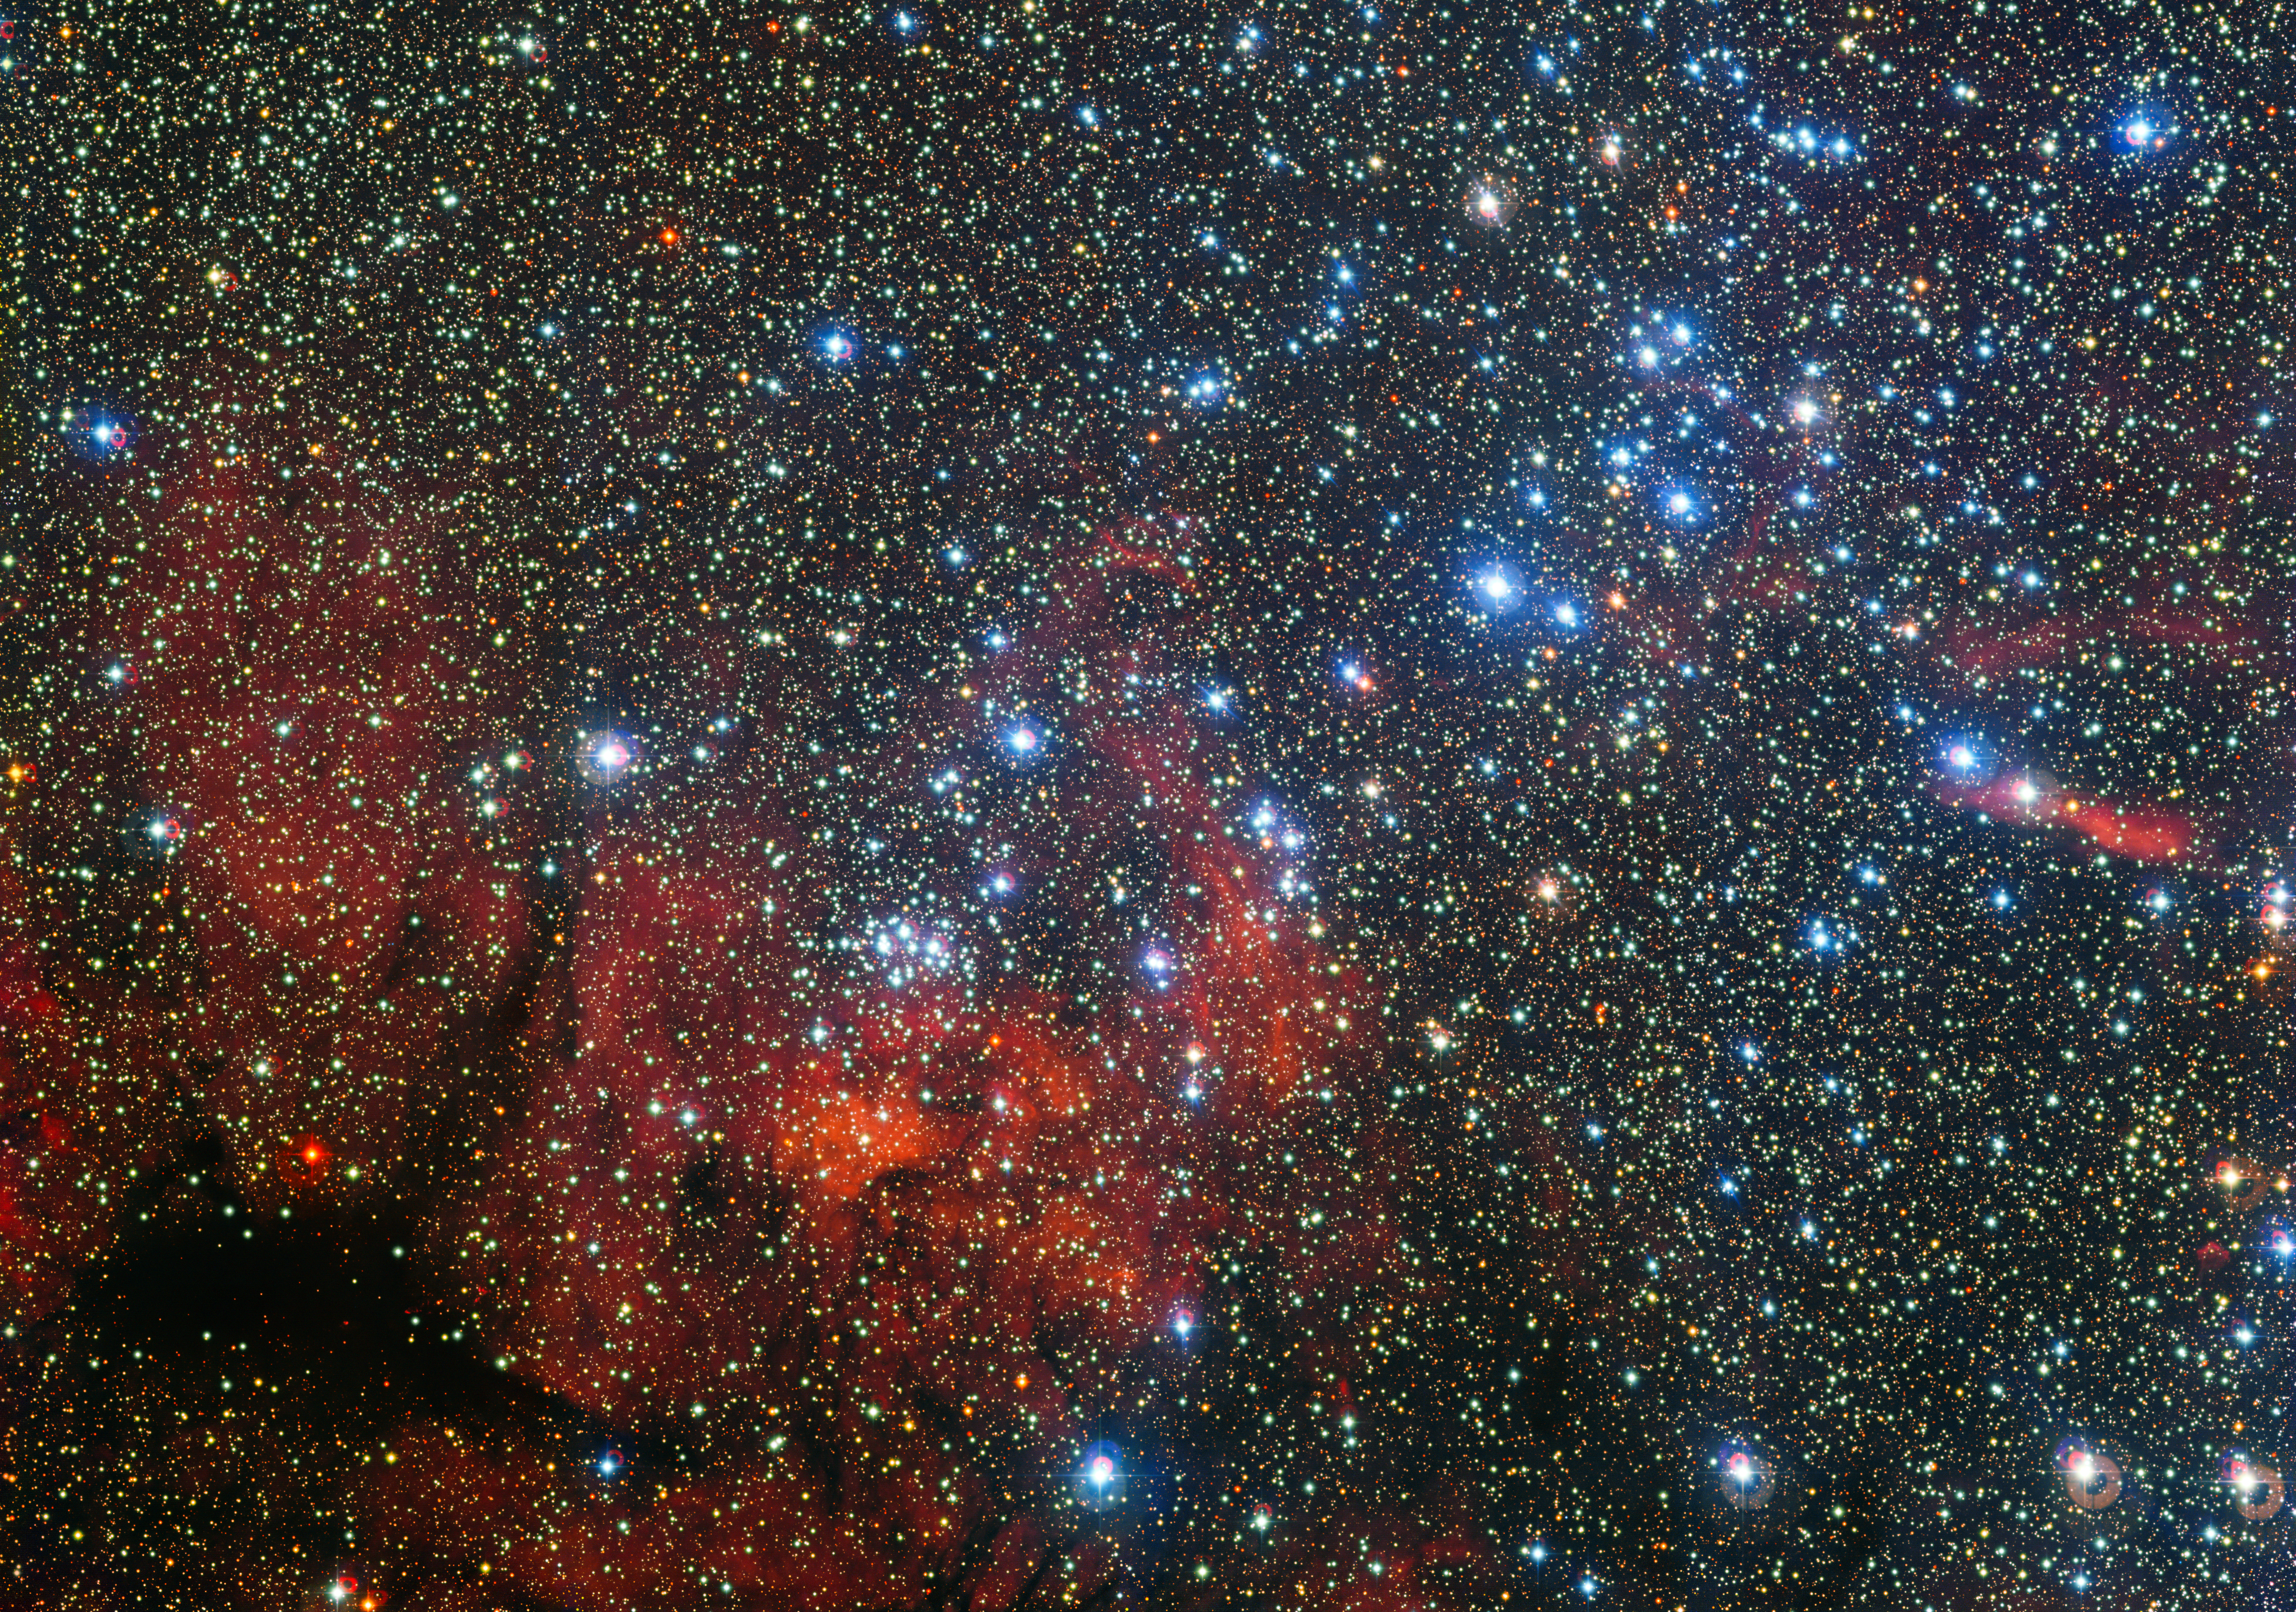

The colourful star cluster NGC 3590

This colourful new image from the MPG/ESO 2.2-metre telescope at ESO's La Silla Observatory in Chile shows the star cluster NGC 3590. These stars shine brightly in front of a dramatic landscape of dark patches of dust and richly hued clouds of glowing gas. This small stellar gathering gives astronomers clues about how these stars form and evolve — as well as giving hints about the structure of our galaxy's pinwheeling arms.

Credit: ESO/G. Beccari